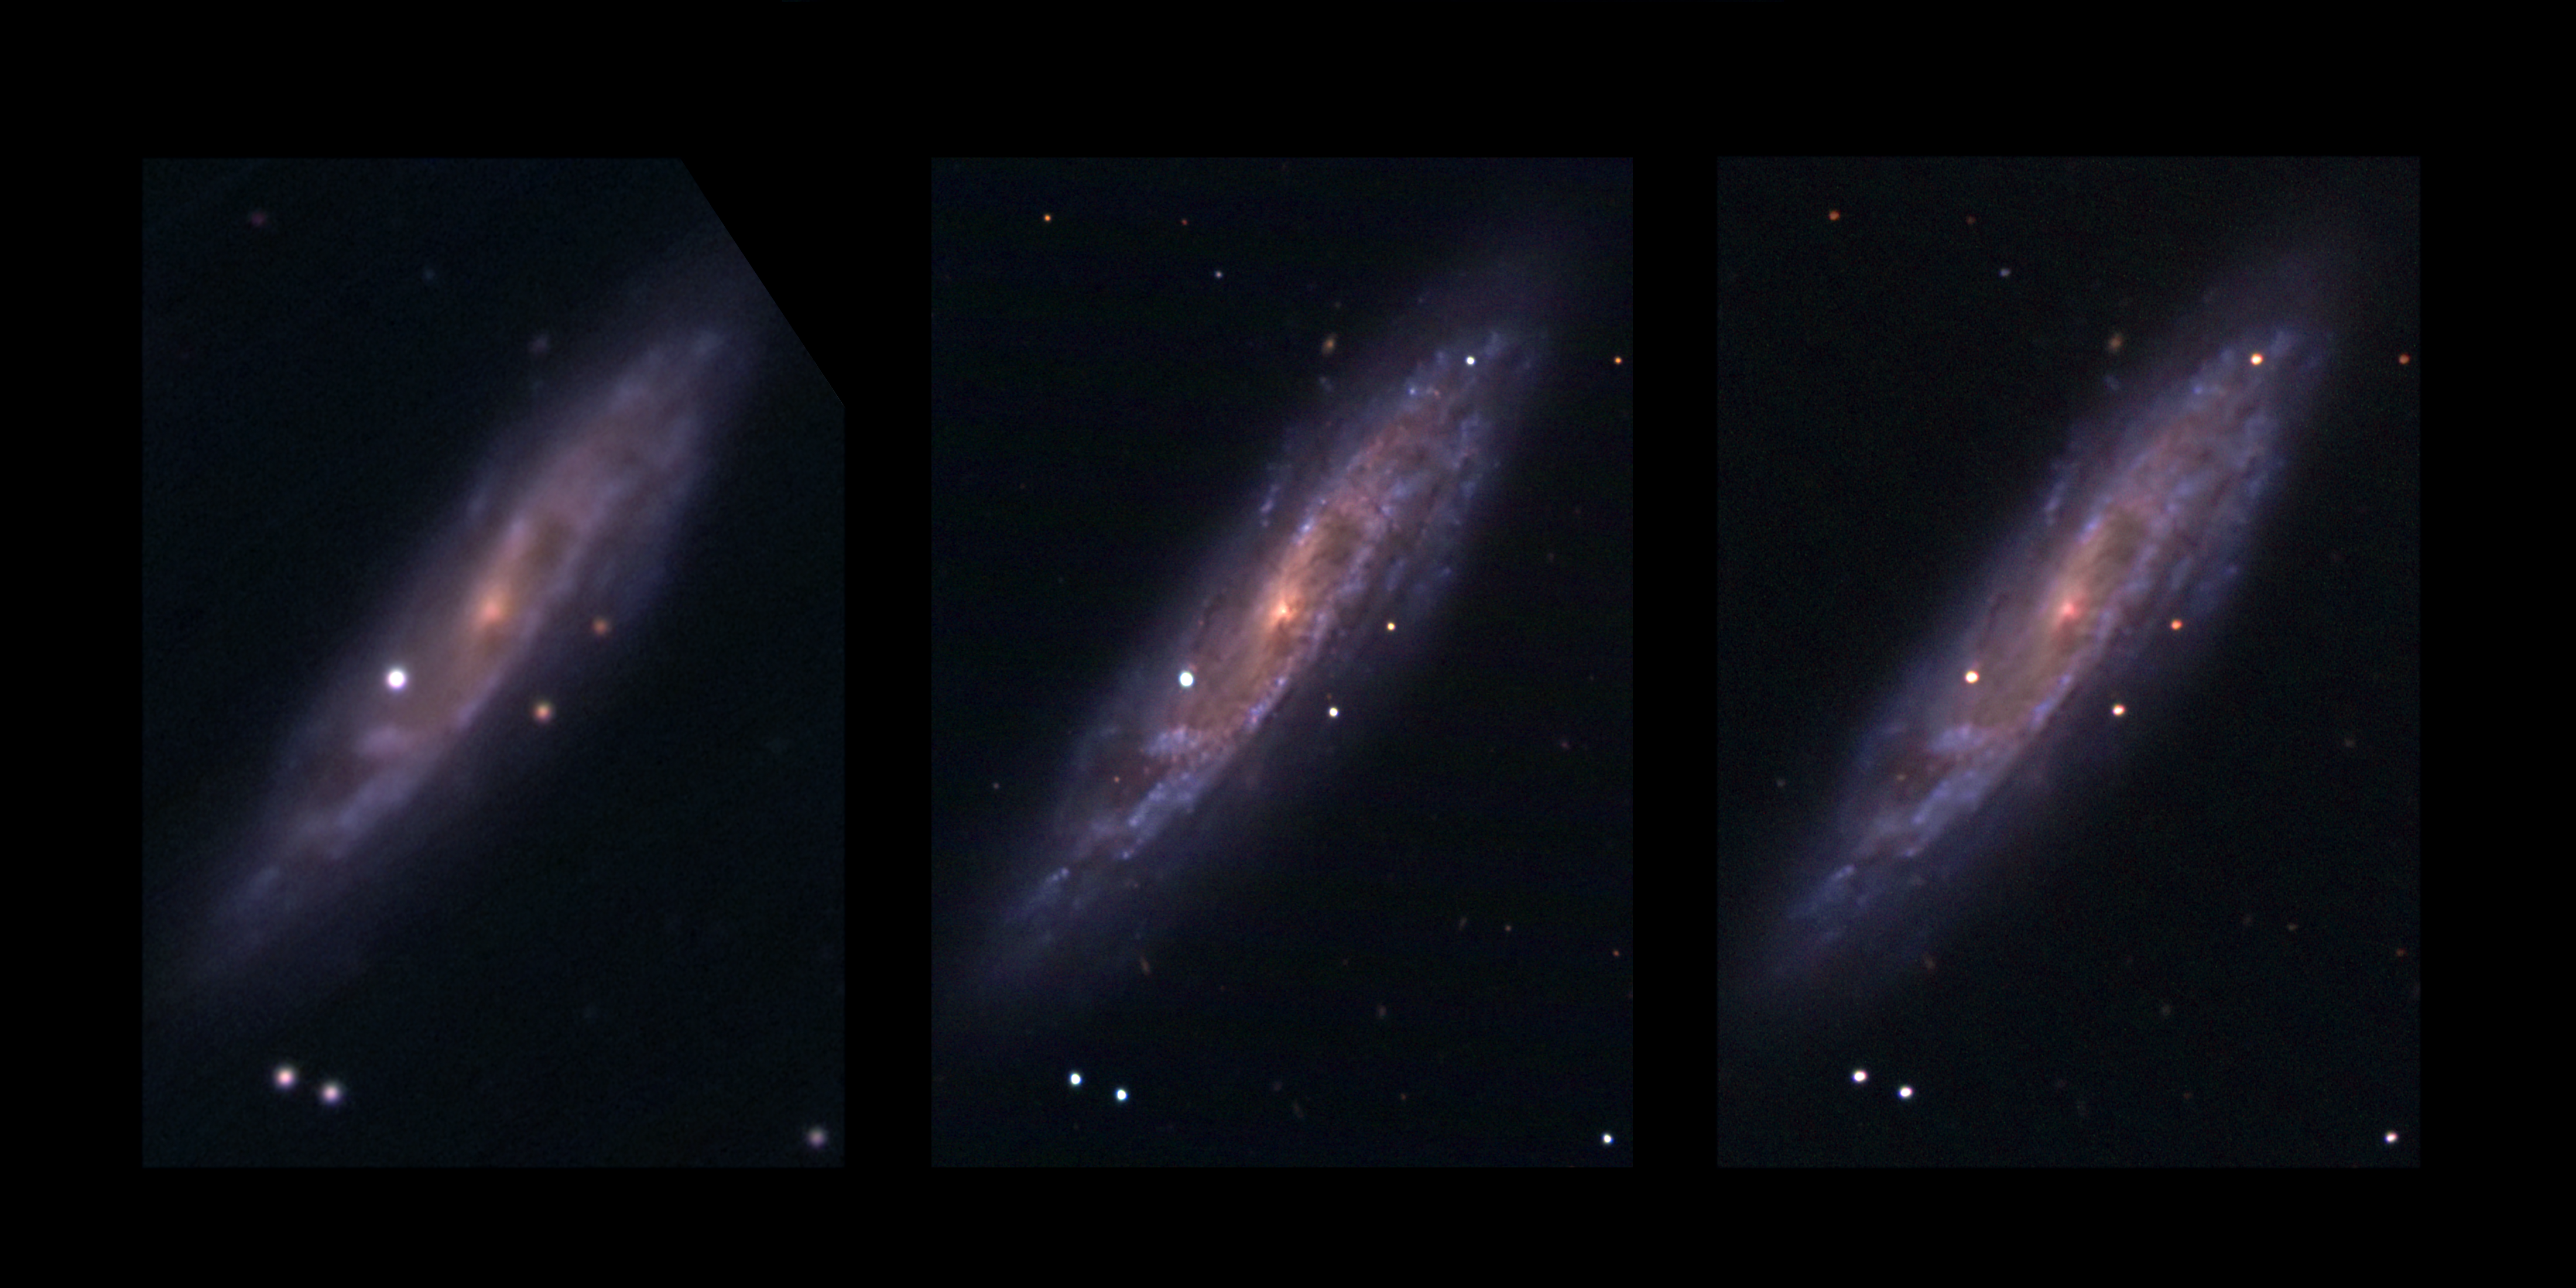

The quiet explosion

Images at three different epochs of the spiral galaxy NGC 2770, located 90 million light-years away towards the Lynx constellation, observed from the Asiago Observatory. The first image on 6 January 2008 reveals only the fading supernova SN 2007uy, which was discovered at the end of 2007. The second image, taken 6 days later, shows the newly discovered supernova SN 2008D. It is very rare for two supernovae to happen at the same time in a galaxy, as a supernova on average happens only once every hundred years. The last one to have been seen in our Milky Way dates back from 1604. The third image, taken almost a month later, still shows the two supernovae. SN 2007uy has faded, while SN 2008D brightened. The small animation shows an interpolation between these three images.

Credit: ESO